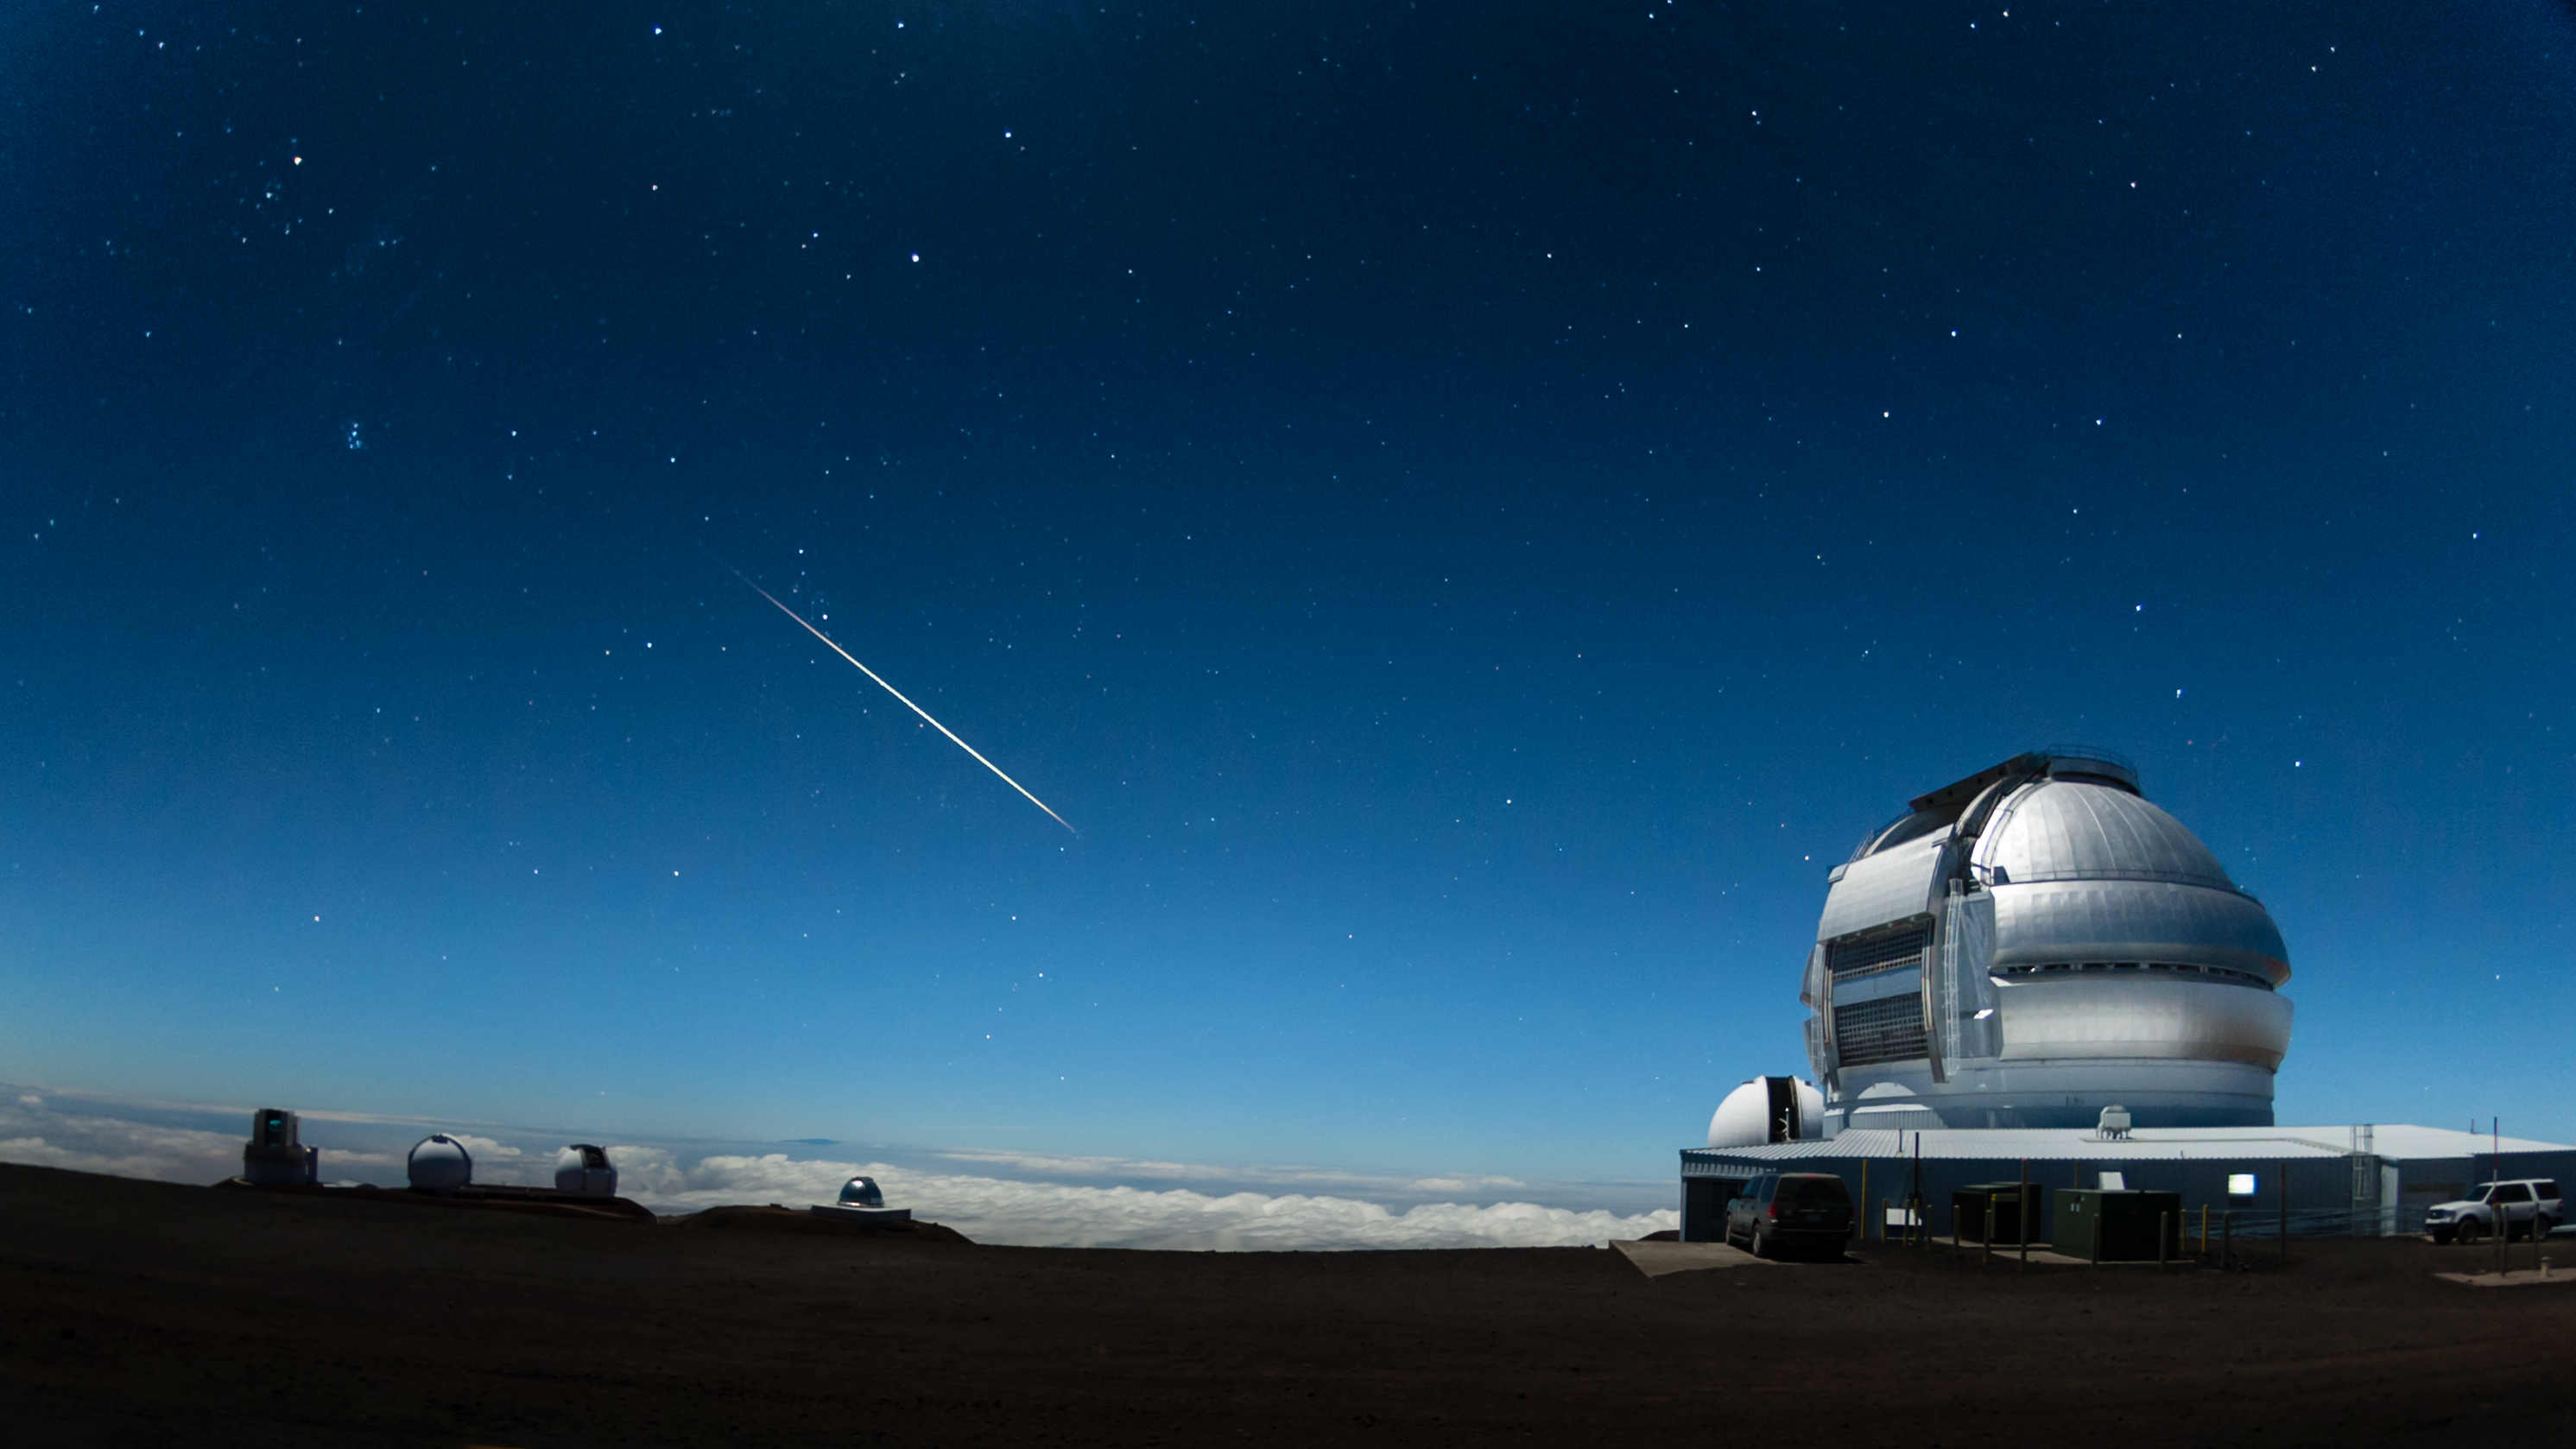

Shooting Star over Gemini North

This frame from a time-lapse image sequence clearly shows a bright meteor (or Bolide) streaking across the frame in addition to the Big Dipper asterism above the Gemini North dome. To the left, the Pleiades star cluster sets over the Subaru and Keck observatories (Subaru is the name for the Pleiades in Japan, in Hawai‘i it is known as Makali‘i or ‘little eyes’). This scene appears bright due to illumination from the nearly full moon. The Frederick C. Gillett Gemini North telescope is located on Hawaii’s Mauna Kea as part of the international community of observatories built to take advantage of the superb atmospheric conditions on this long dormant volcano that rises 4,214 meters into the dry, stable air of the Pacific. The Gemini Observatory’s international headquarters is located in Hilo, Hawai‘i at the University of Hawai‘i at Hilo’s University Park.

Credit: International Gemini Observatory/NOIRLab/NSF/AURA/J. Pollard